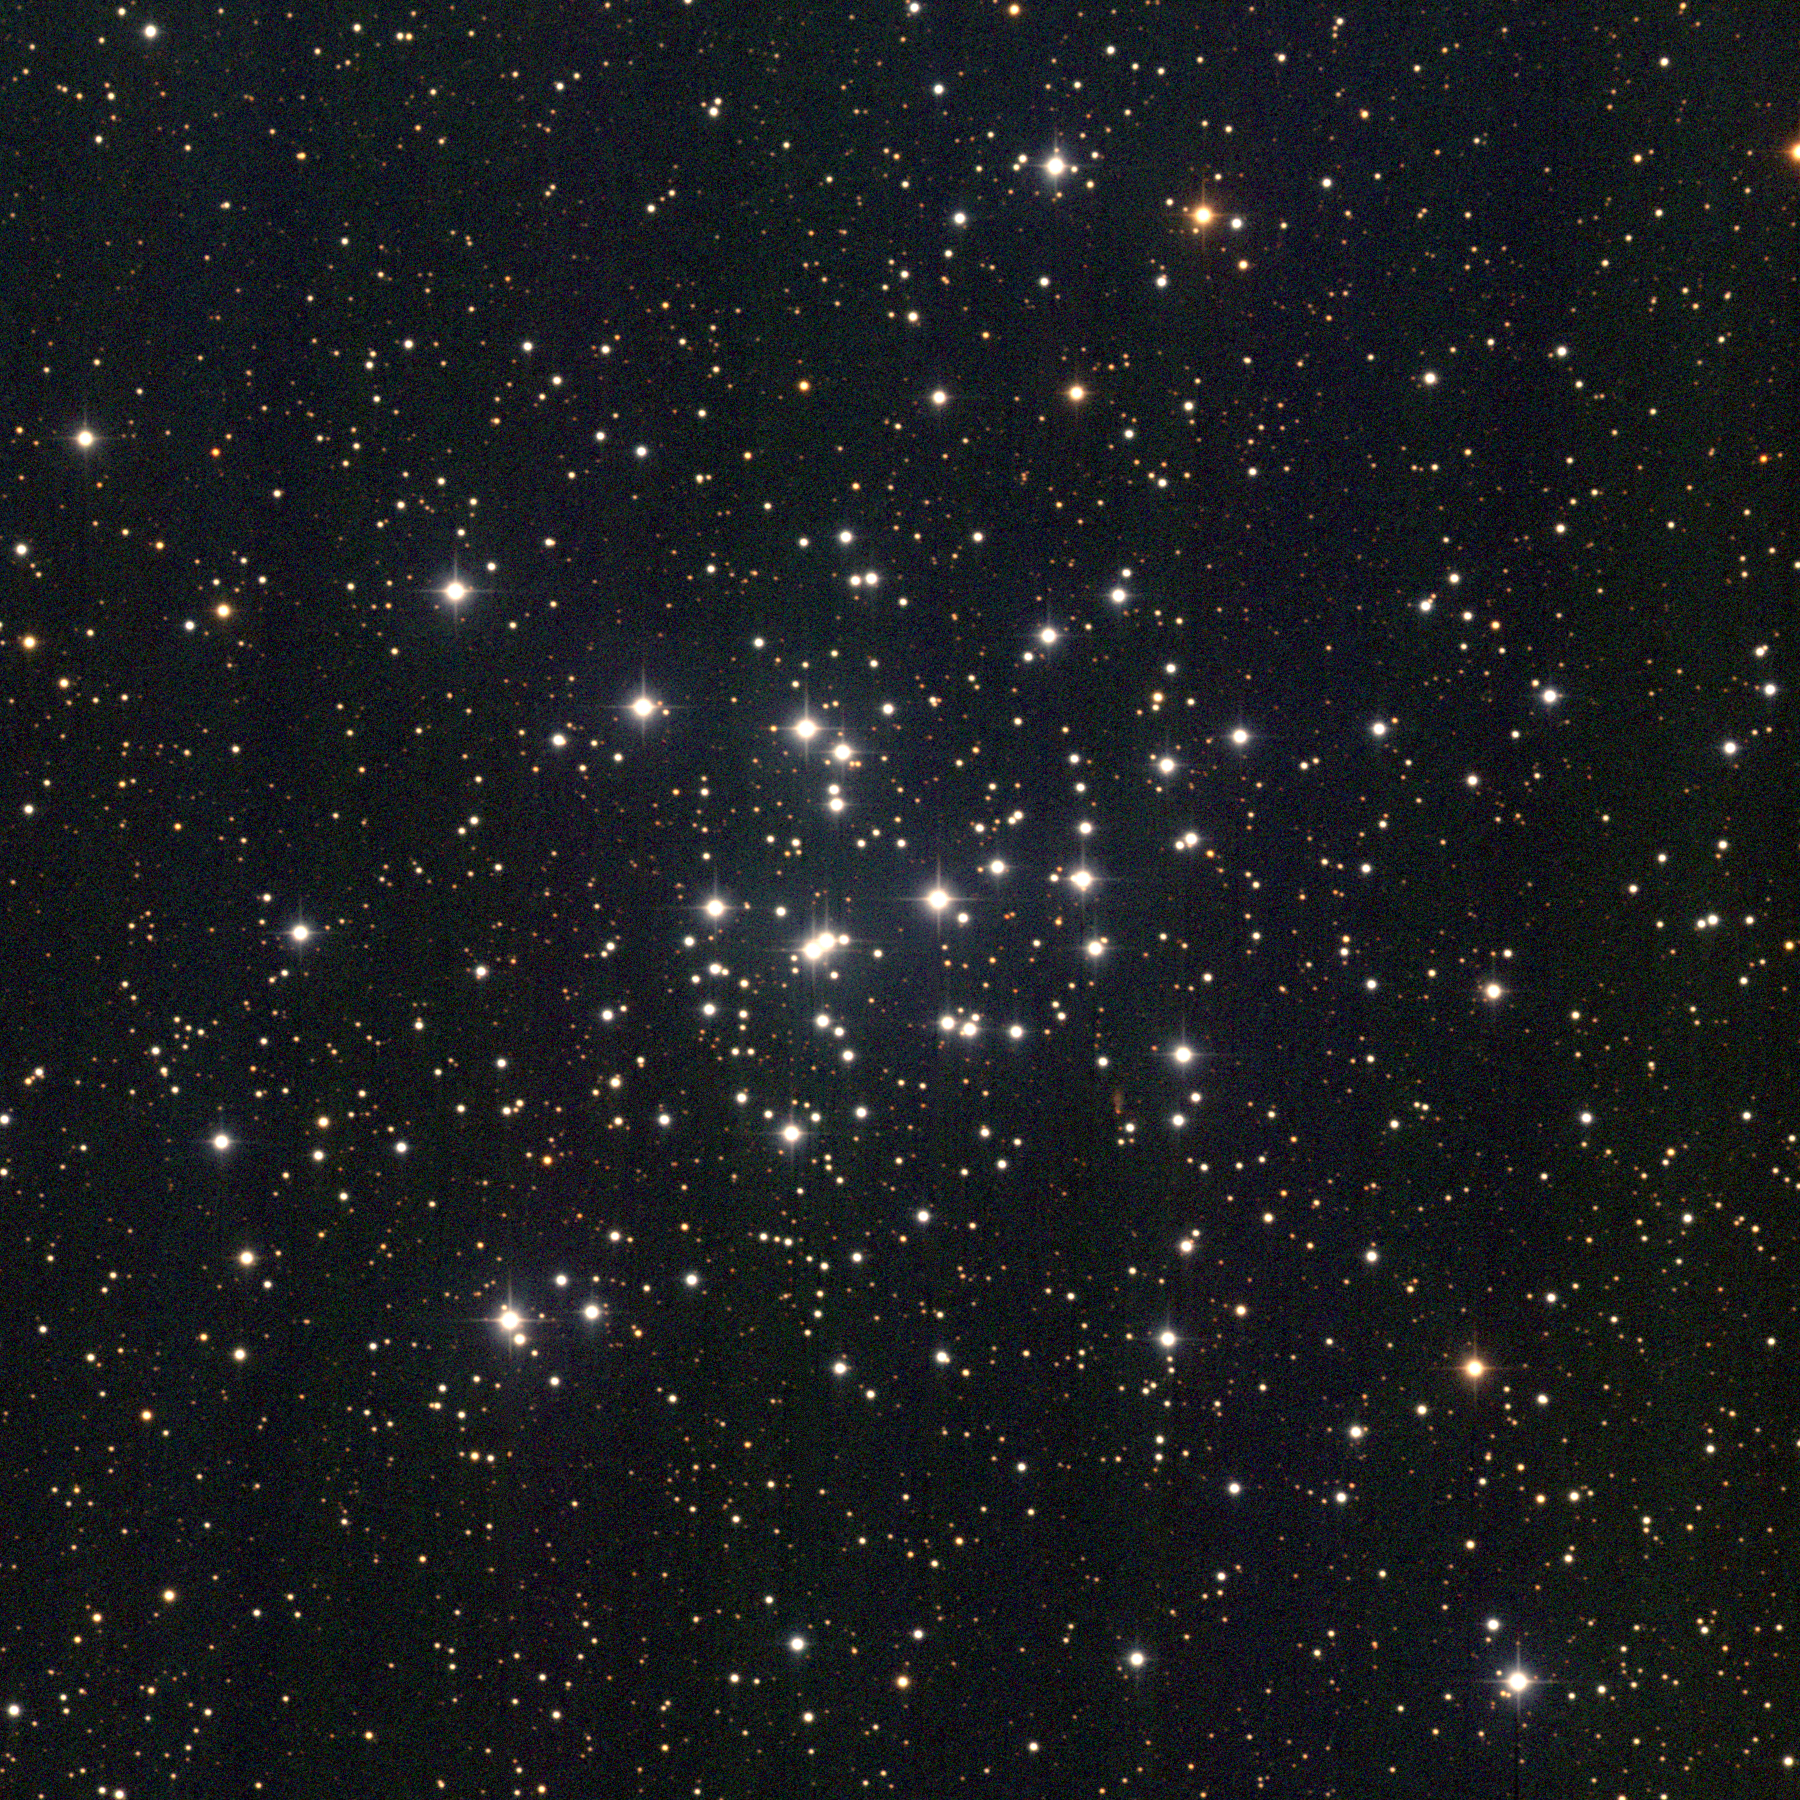

M36, NGC 1960

M36 is one of three bright open star clusters in the southern part of the constellation Auriga, along with M37 and M38. All three lie at similar distances of about 4000 light-years, but M36 is significantly younger and contains no evolved red giant stars. The present picture is a color composite of CCD images from the 0.9-meter telescope of the Kitt Peak National Observatory, near Tucson, Arizona, taken in January 1997. Image size 20.4 arc minutes.

Credit: NOIRLab/NSF/AURA